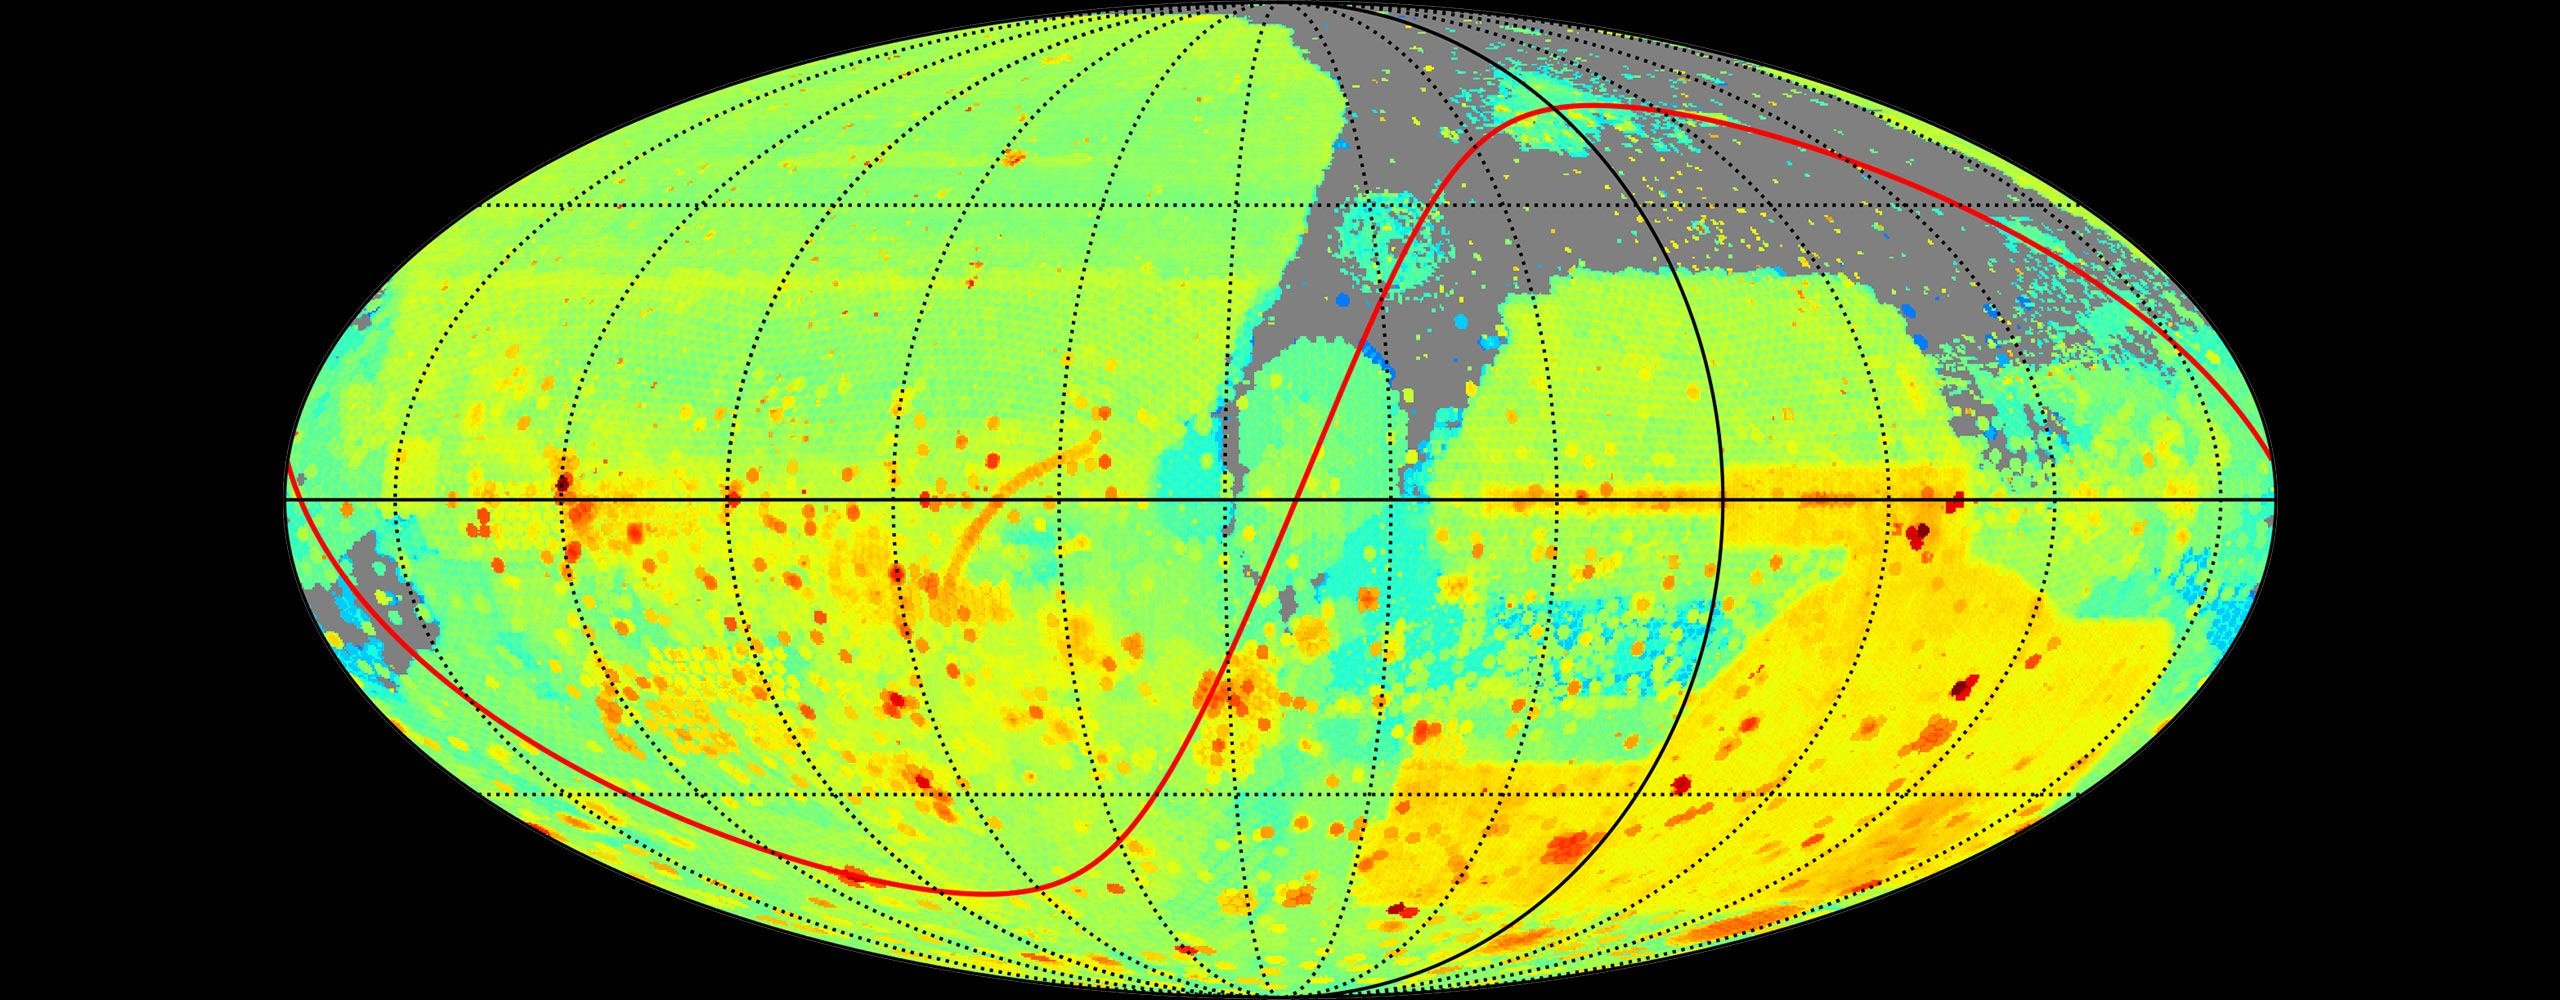

Community Science & Data Center

Archive imaging data sky coverage as of 2019. Today, the Community Science and Data Center provides software systems, user services, and development initiatives to connect and support the scientific missions of the international Gemini Observatory, Kitt Peak National Observatory, Vera C. Rubin Observatory and Cerro Tololo Inter-American Observatory.

Credit: CSDC/NOIRLab/NSF/AURA